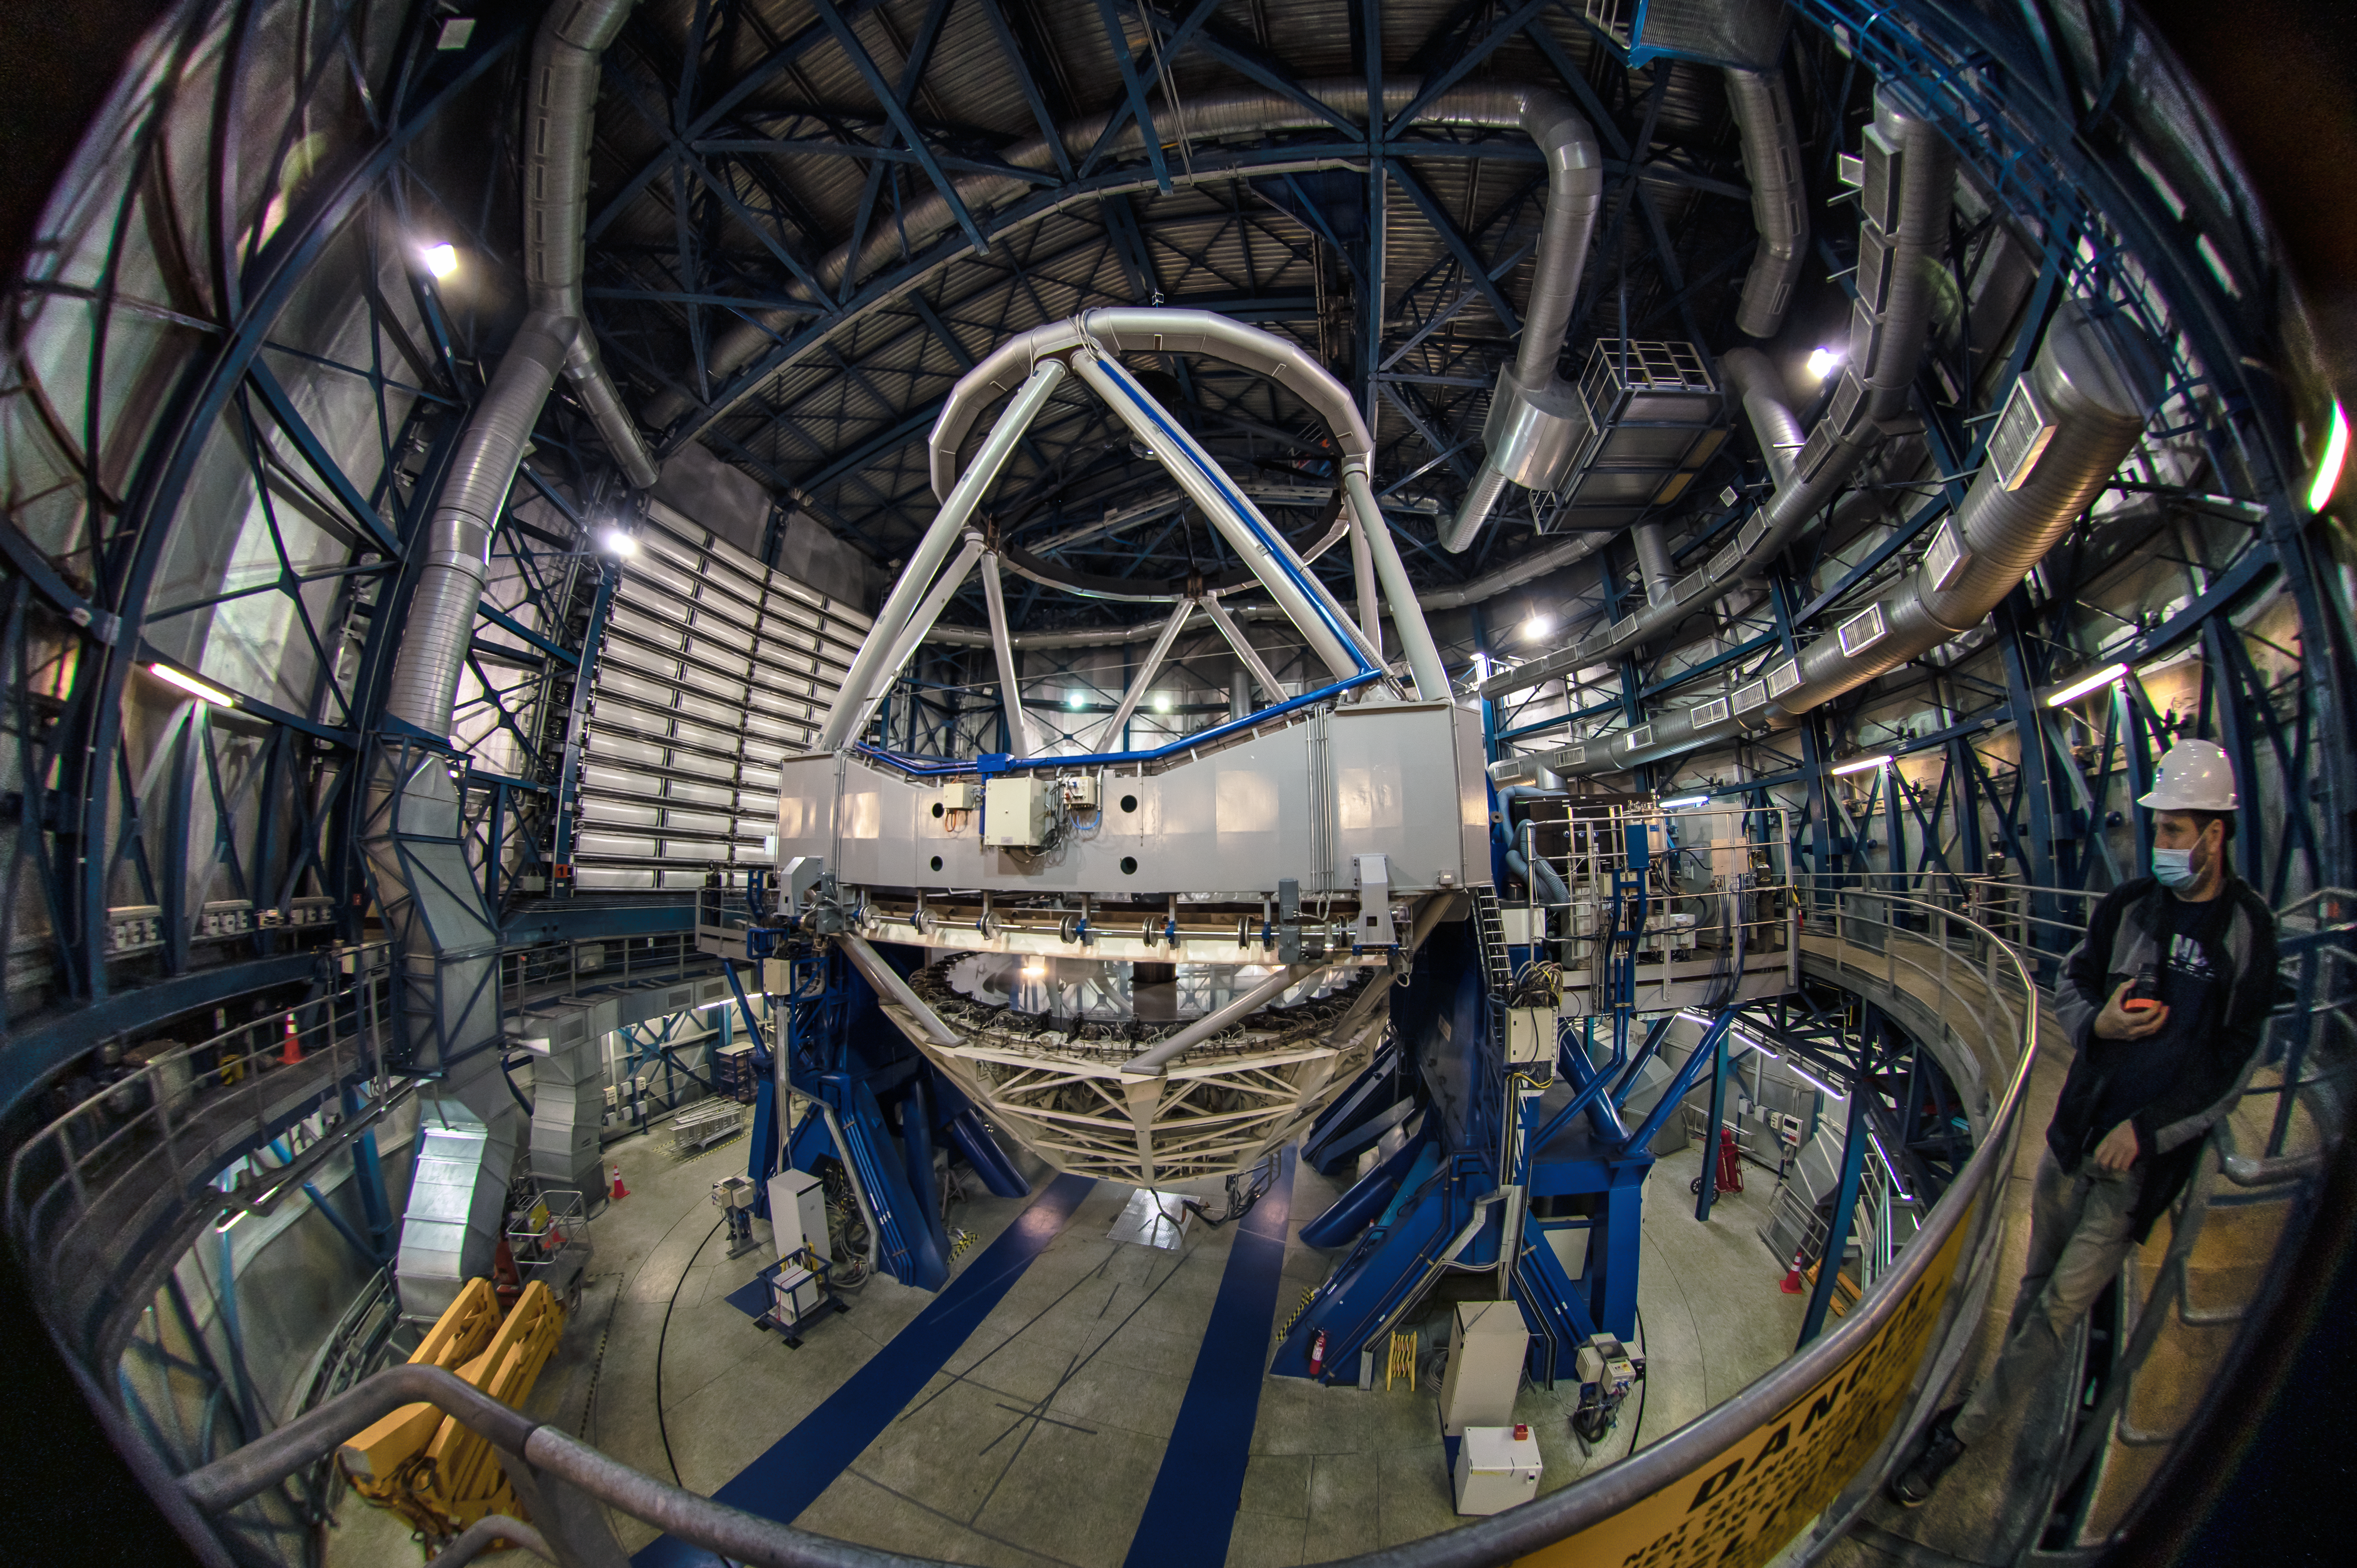

Take a peek inside

Ever wondered what the inside of the Very Large Telescope (VLT) looks like? Wonder no more! In this Picture of the Week we invite you into the dome of the Unit Telescope 3 (Melipal) to take a closer look.

With this fisheye view of the internal structure of Melipal, the whole telescope and its dome is caught on camera. The main mirror, measuring an impressive 8.2 metres in diameter, weighs in at more than 23 tonnes. To support the mirror and other components and make sure they’re kept steady during observations, a sturdy steel frame is required.

The whole movable structure of the telescope weighs about 430 tonnes, like a a fully loaded jumbo jet! Yet, it can be smoothly moved by hand because it’s perfectly balanced and rests on oil-film bearings. The dome containing the telescope is a sturdy steel enclosure; it not only provides protection from the harsh Chilean Atacama Desert, but also controls the temperature and air flow to minimise turbulence inside the dome that could degrade the images.

Credit: Zdeněk Bardon/ESO